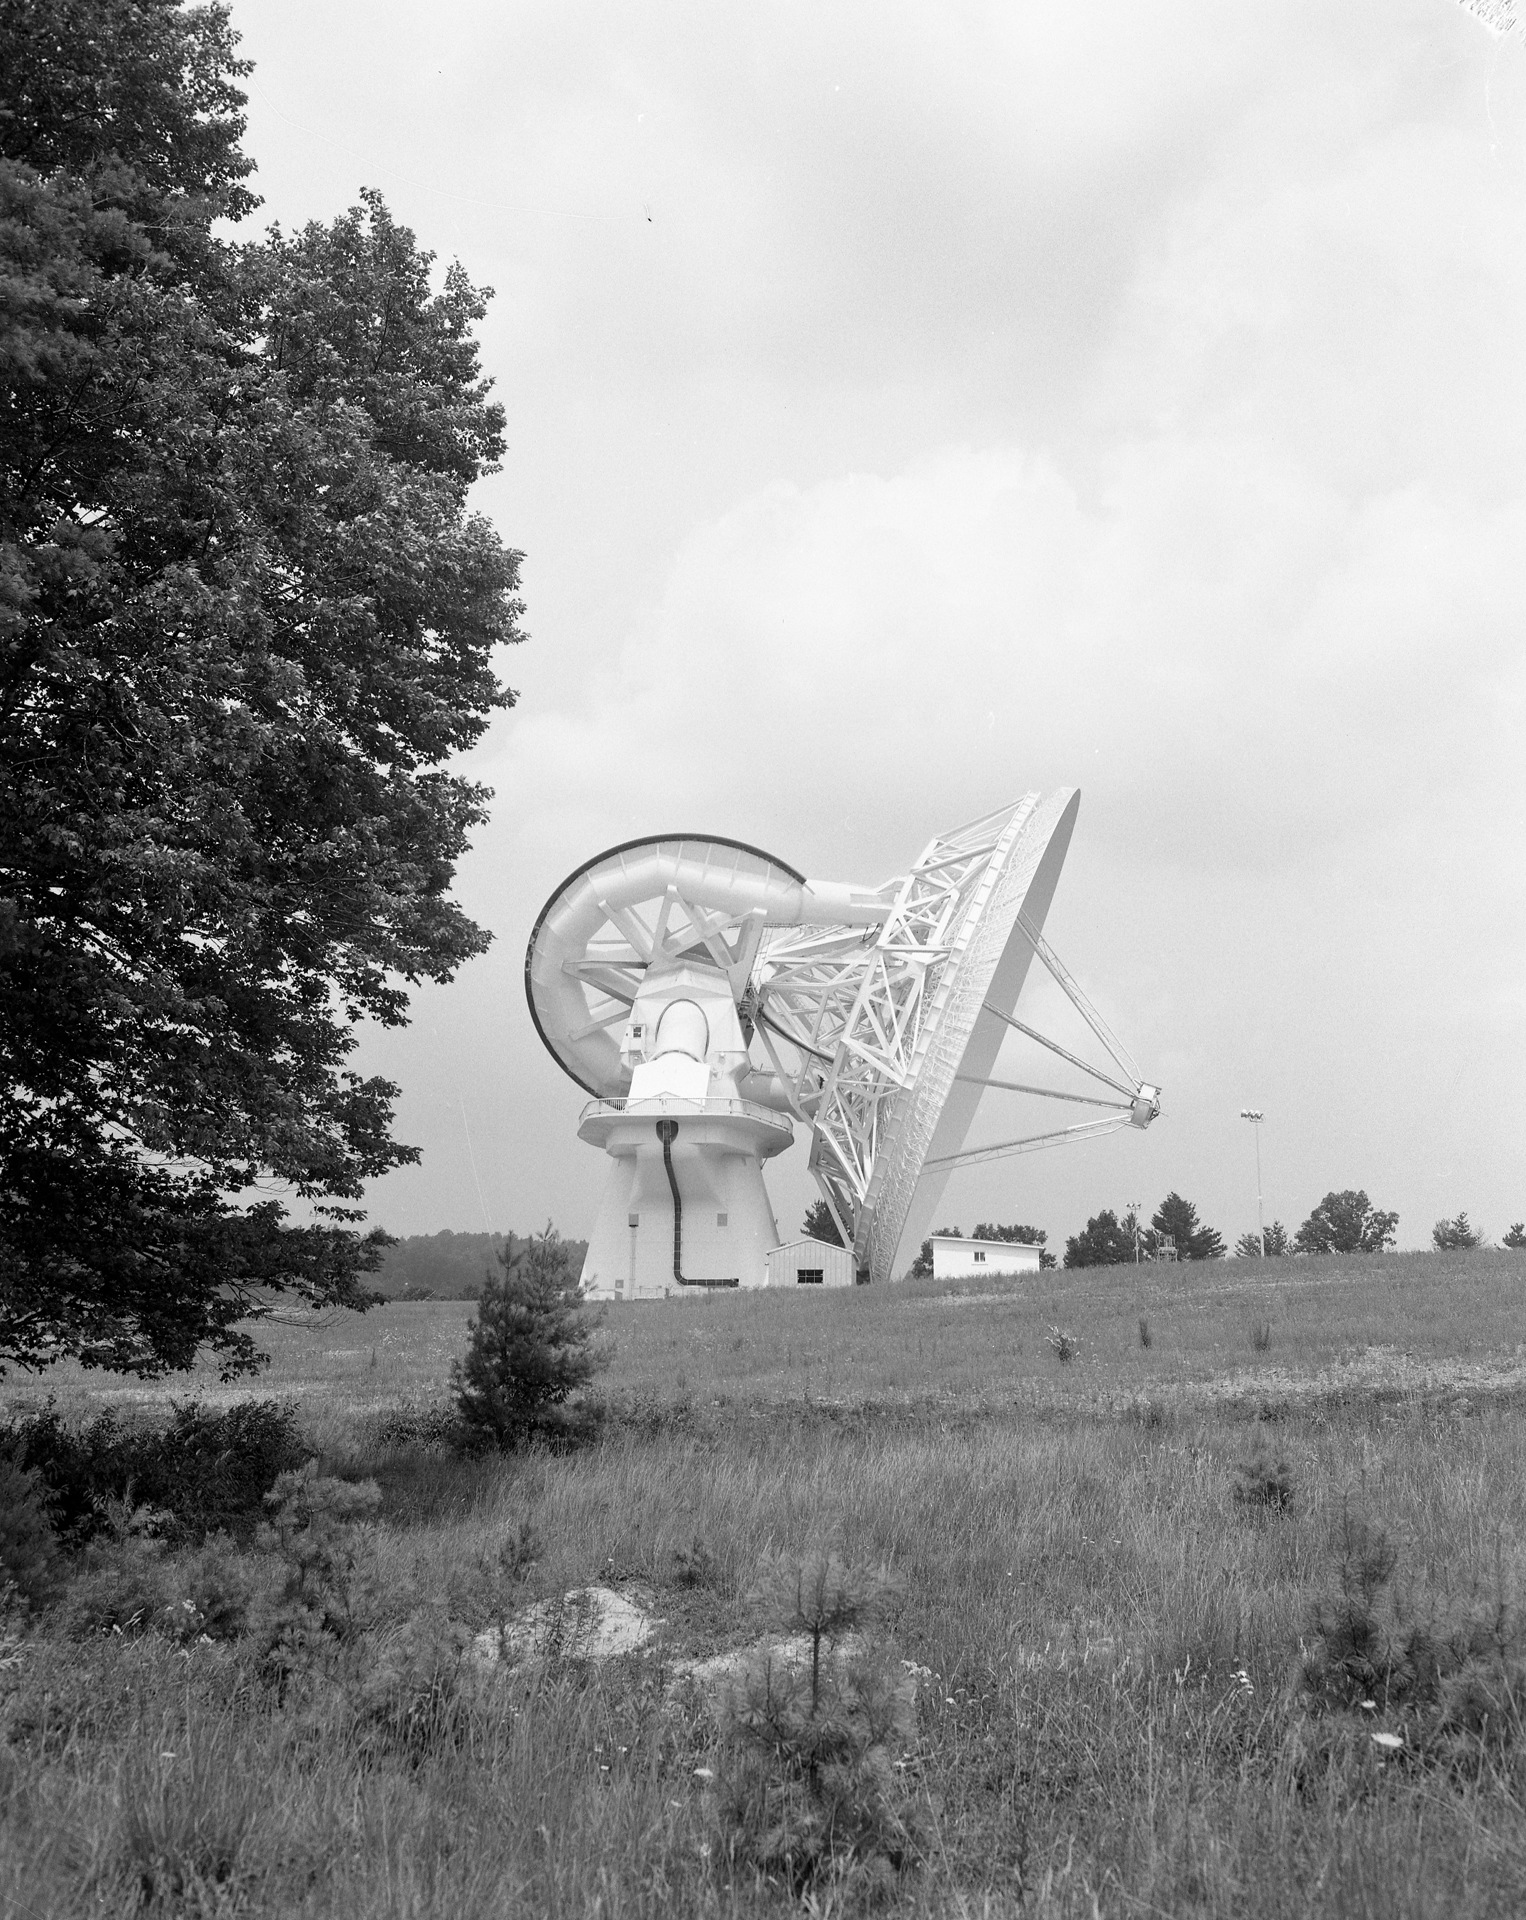

New Telescope Takes a Bow

When the 140-foot telescope was completed in Green Bank, West Virginia in 1965, it was soon painted a brilliant white. Radio telescopes are painted white in order to scatter sunlight away from the receivers and keep as little solar radiation as possible from warping the painstakingly accurate surface shapes. This telescope, now renamed the 43-meter, is still in operation.

Credit: NRAO/AUI/NSF